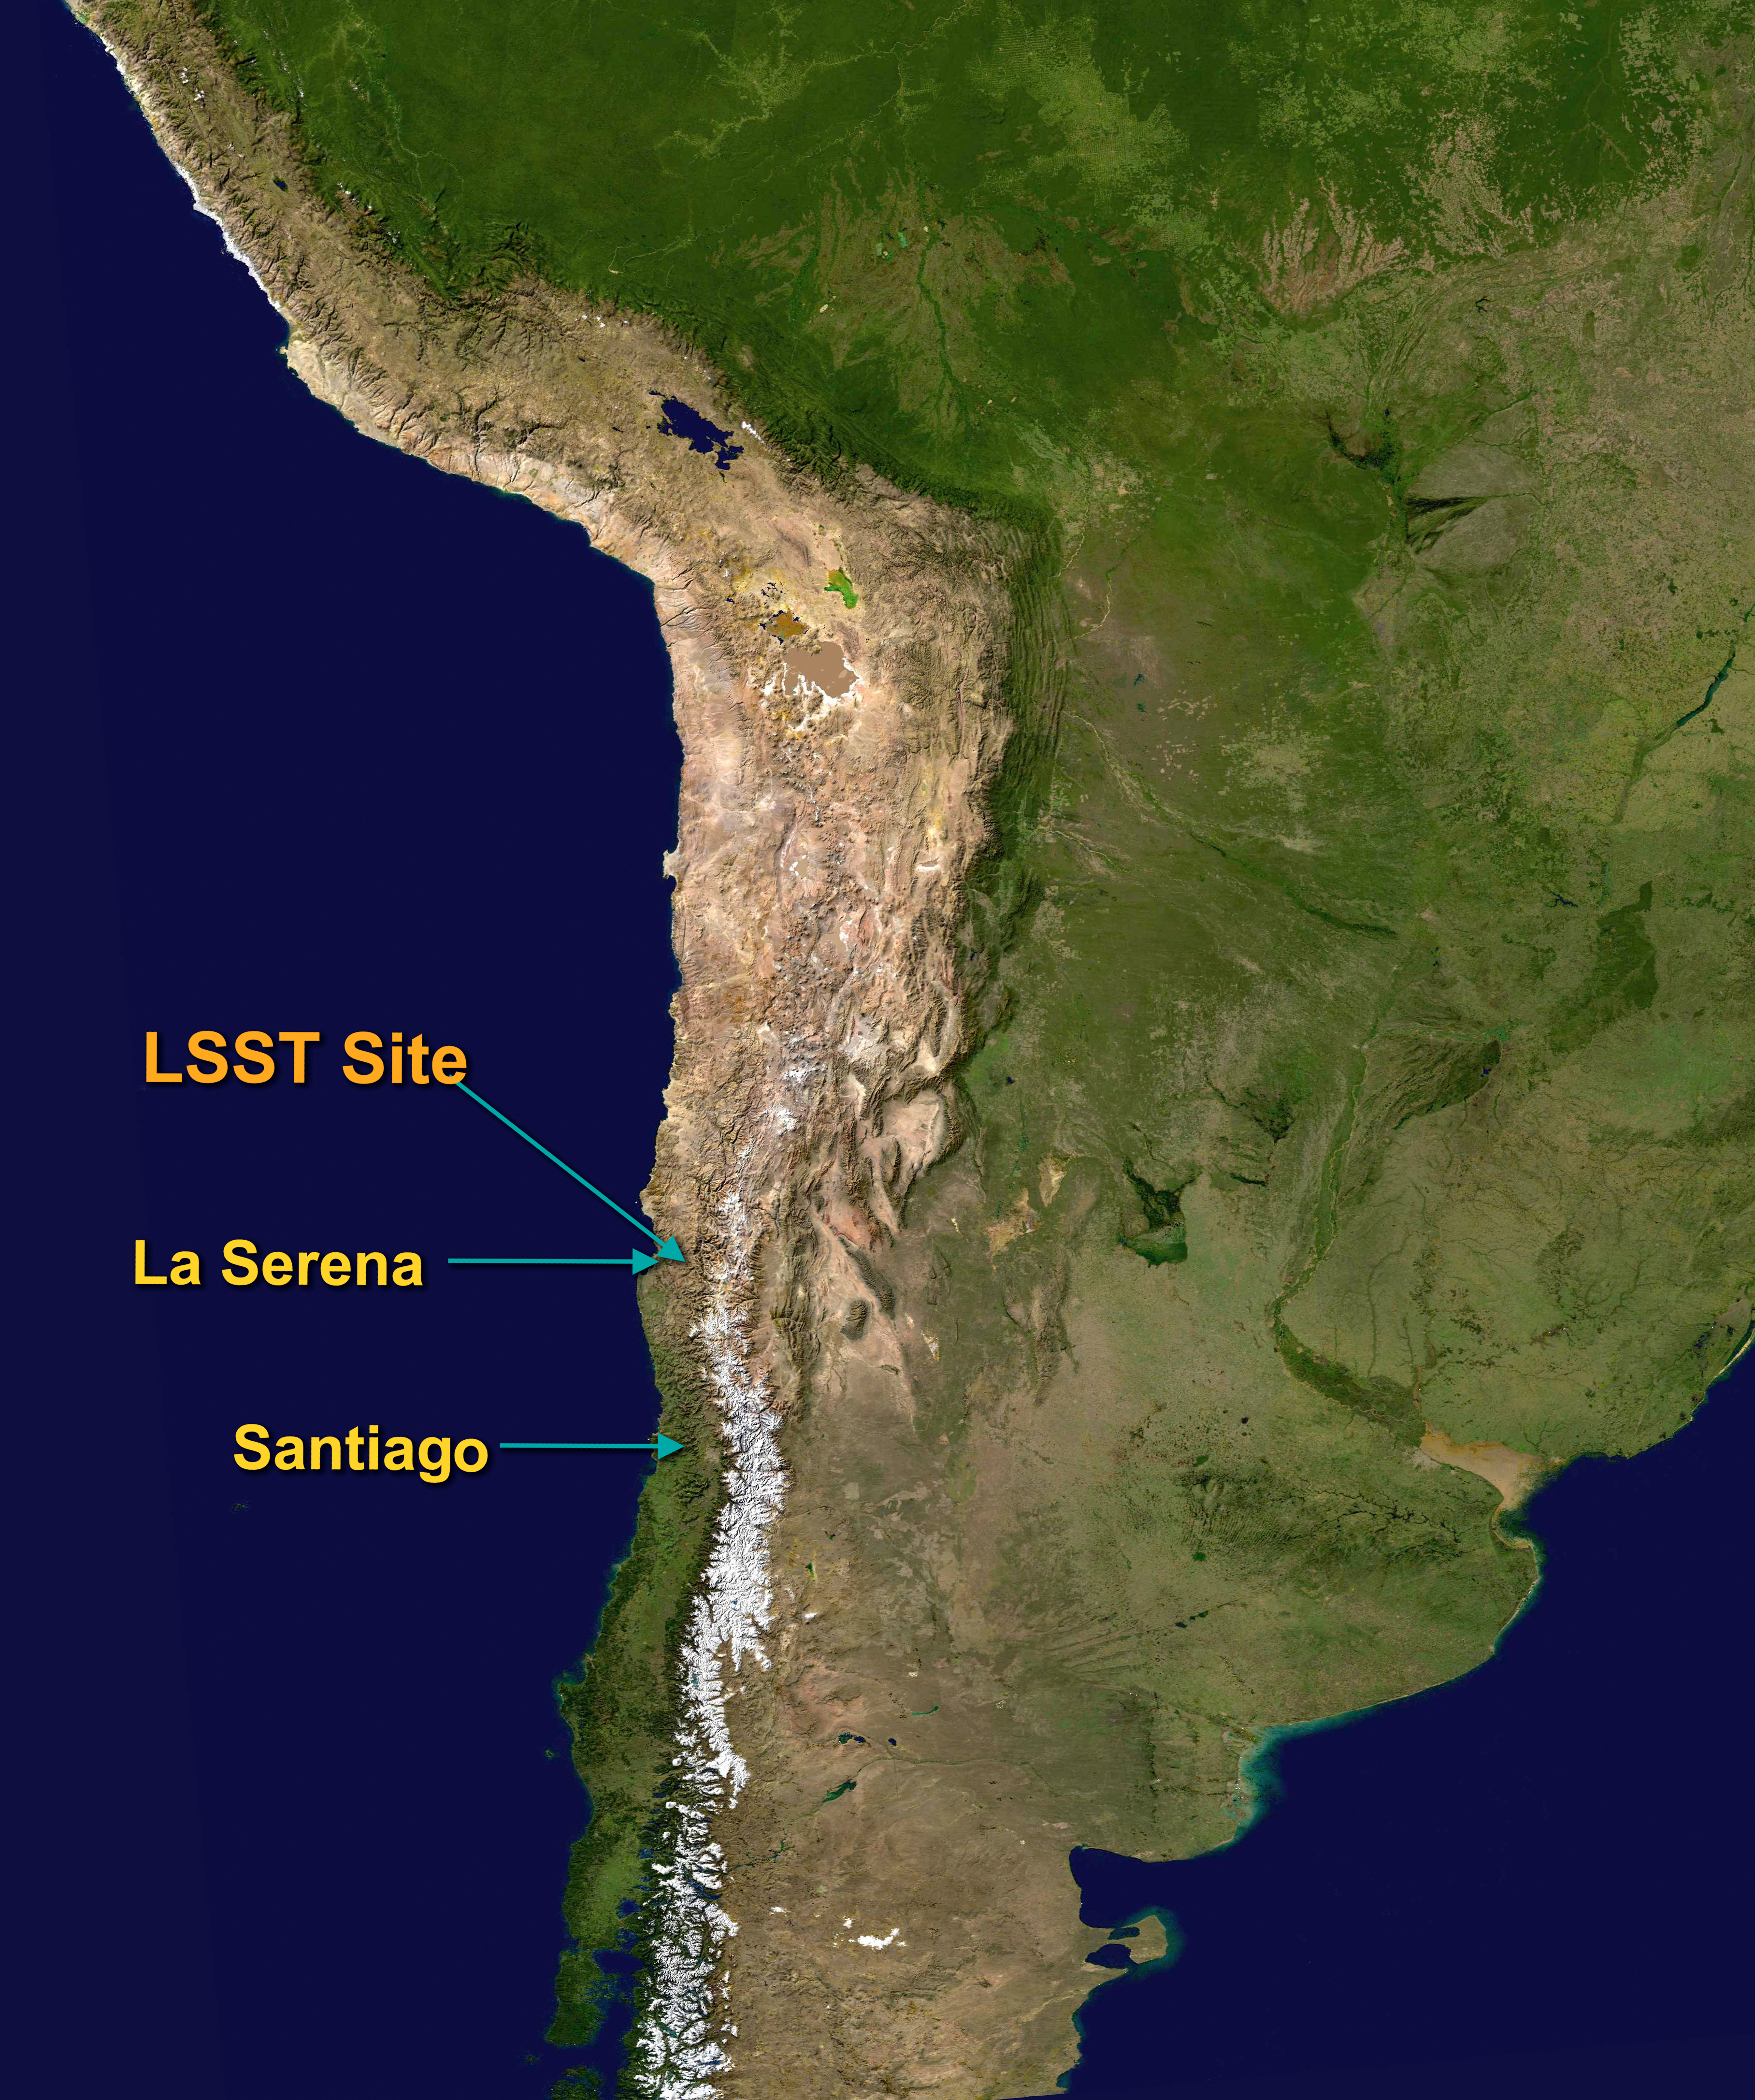

LSST Site

From Santiago it is a 50-minute flight to La Serena and a 1.5 hour drive to Cerro Pachón.

Credit: Rubin Observatory/NSF/AURA